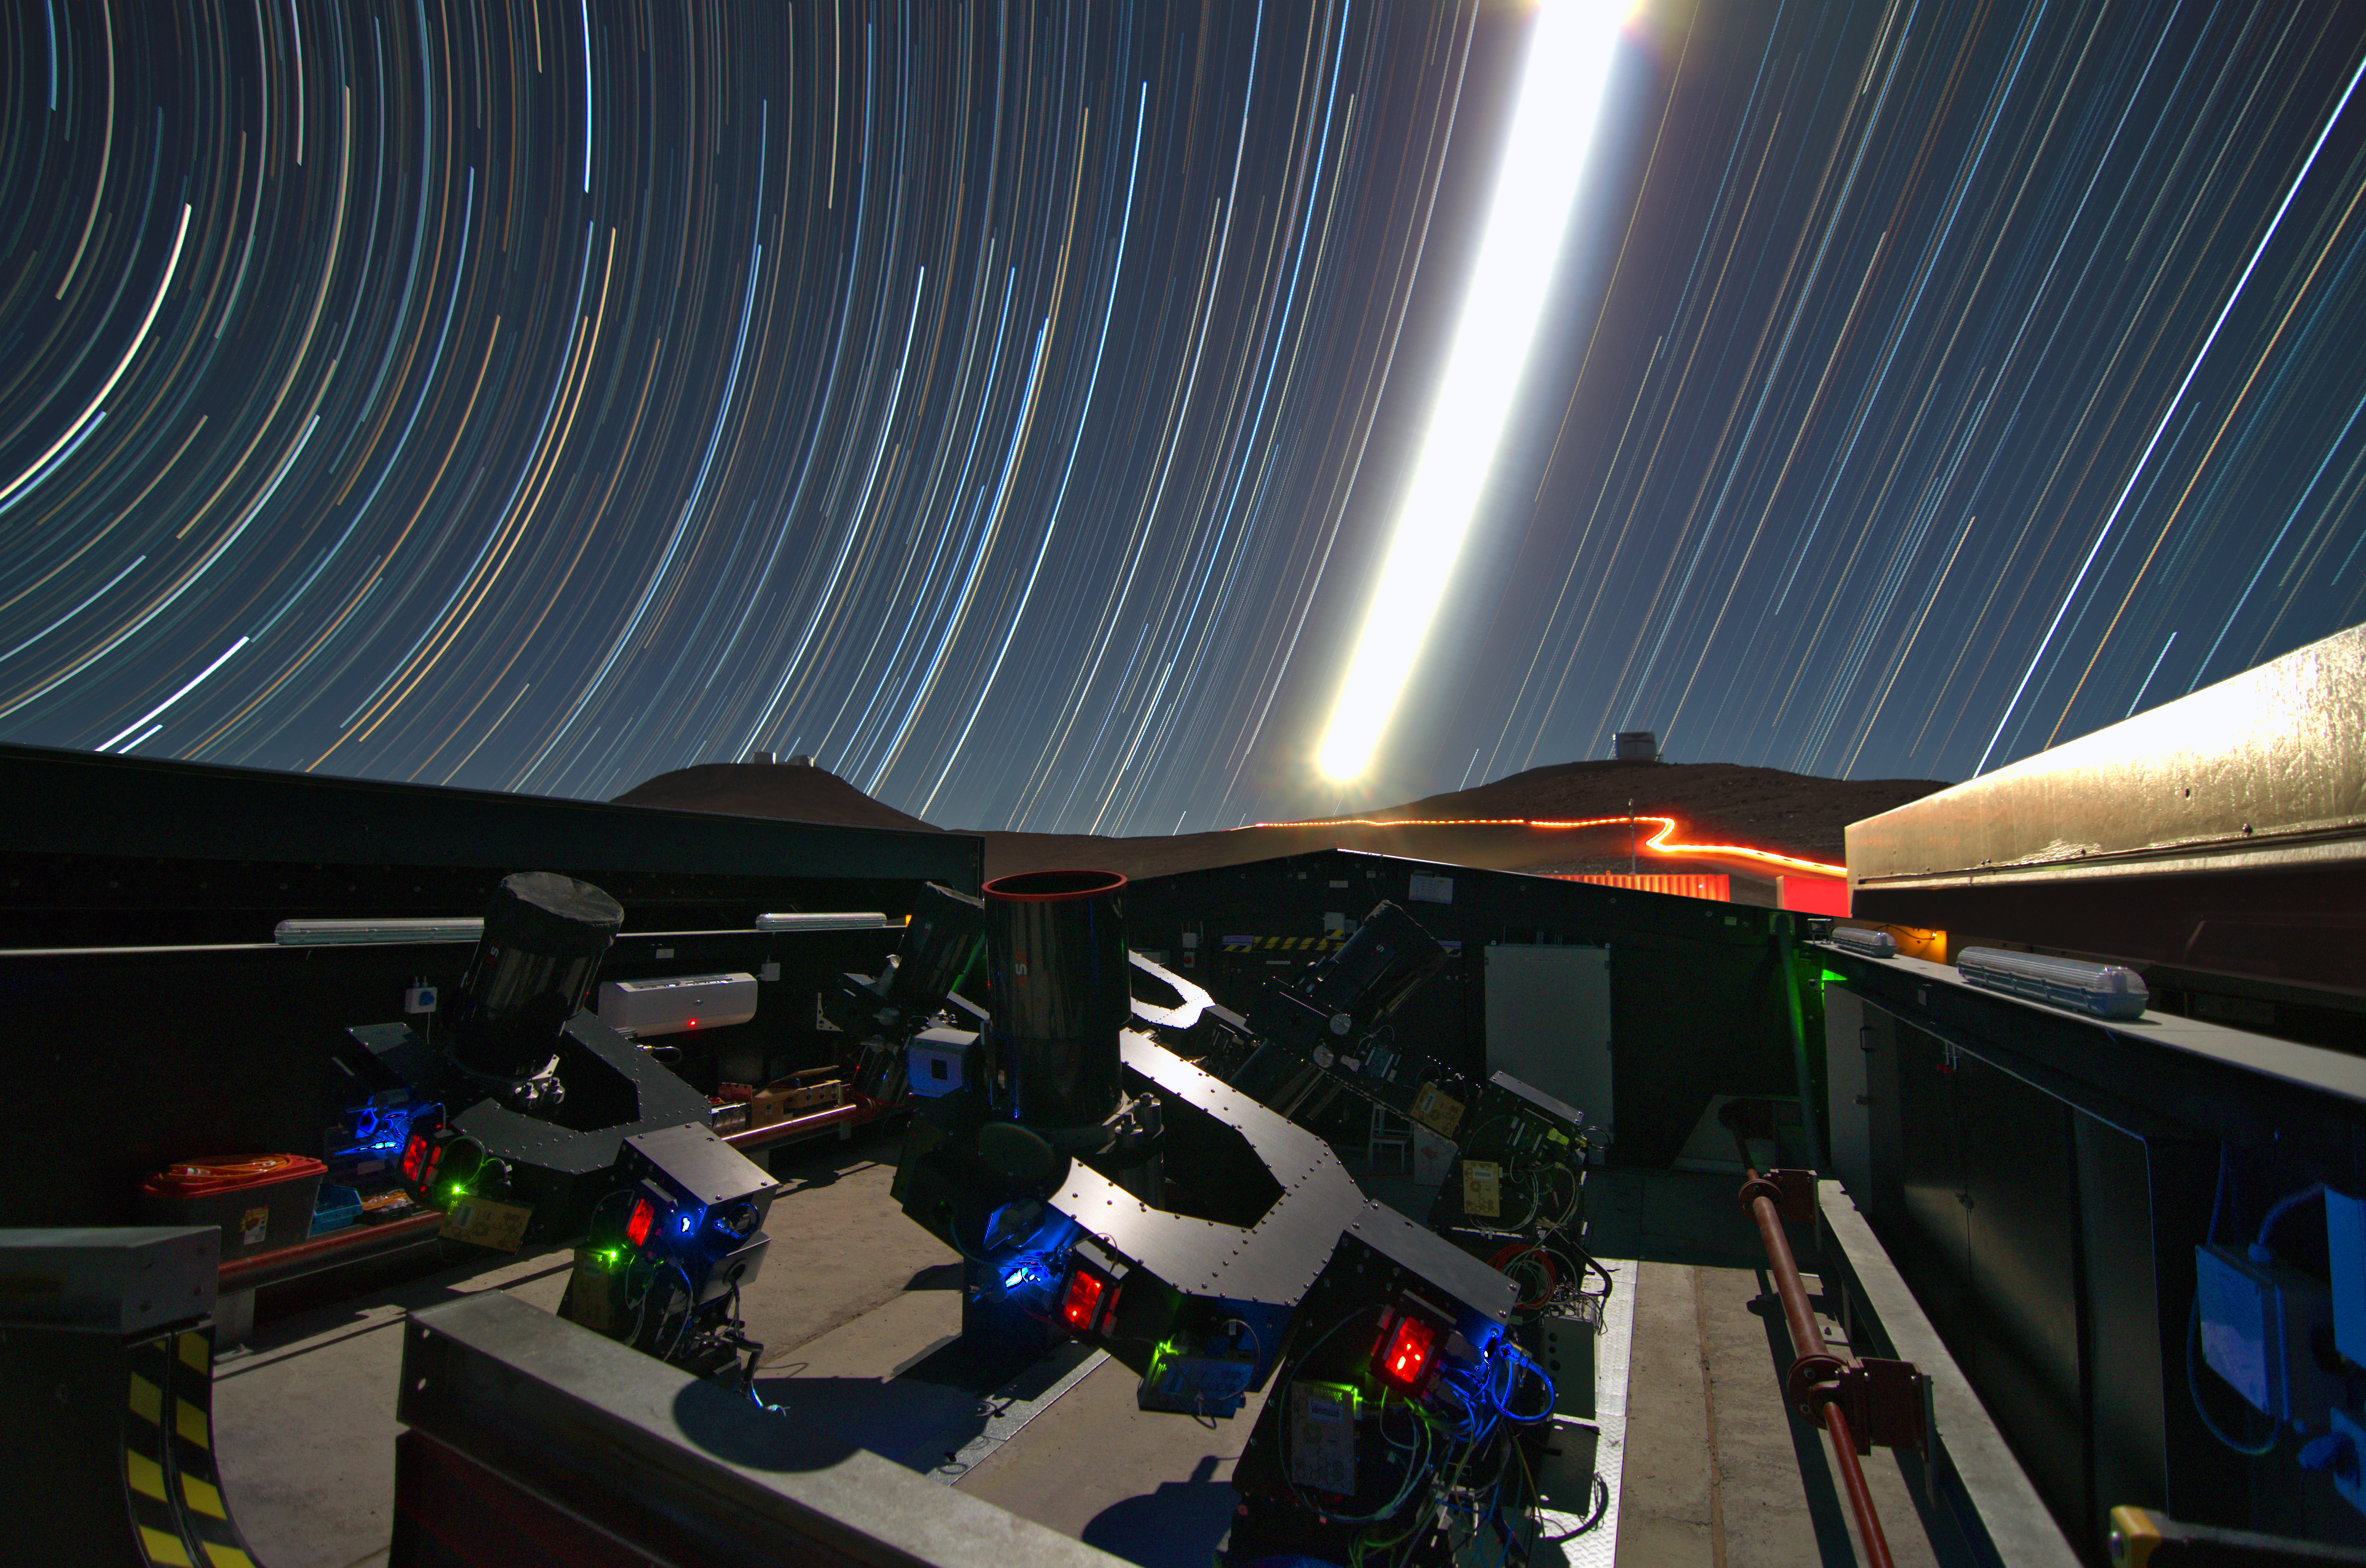

The Next-Generation Transit Survey (NGTS) at Paranal

The Next-Generation Transit Survey (NGTS) is located at ESO’s Paranal Observatory in northern Chile. This project will search for transiting exoplanets — planets that pass in front of their parent star and hence produce a slight dimming of the star’s light that can be detected by sensitive instruments. The telescopes will focus on discovering Neptune-sized and smaller planets, with diameters between two and eight times that of Earth.

This night time long-exposure view shows the telescopes during testing. The very brilliant Moon appears in the centre of the picture and the VISTA (right) and VLT (left) domes can also be seen on the horizon.

Credit: ESO/G. Lambert